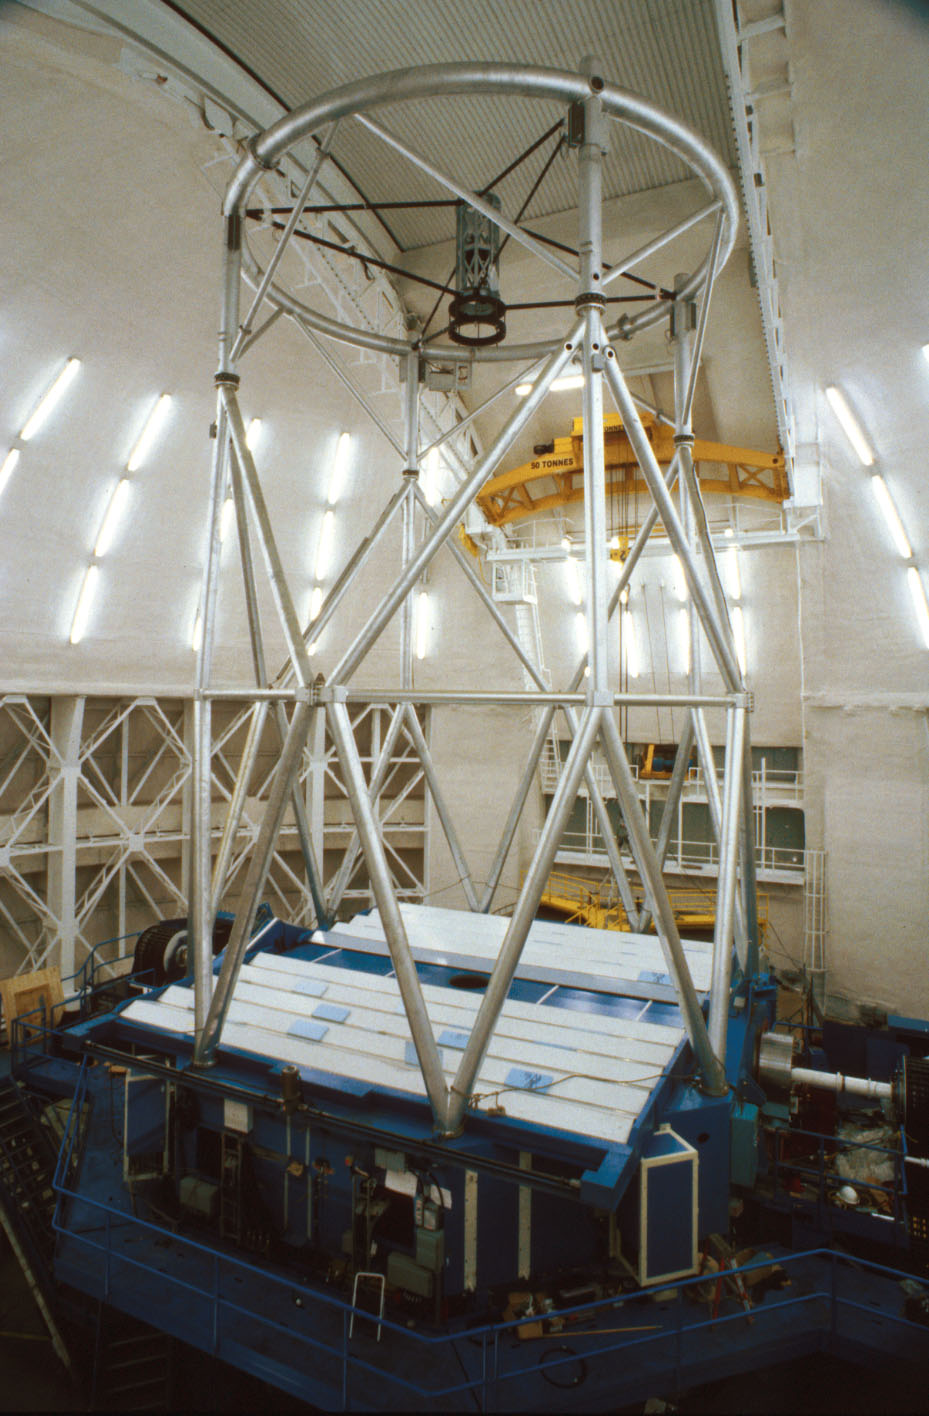

Gemini N mirror covers

The 8-meter Gemini North telescope on Mauna Kea, Hawaii. This picture shows the covers closed over the primary mirror, protecting it from any contamination.

Credit: International Gemini Observatory/NOIRLab/NSF/AURA/